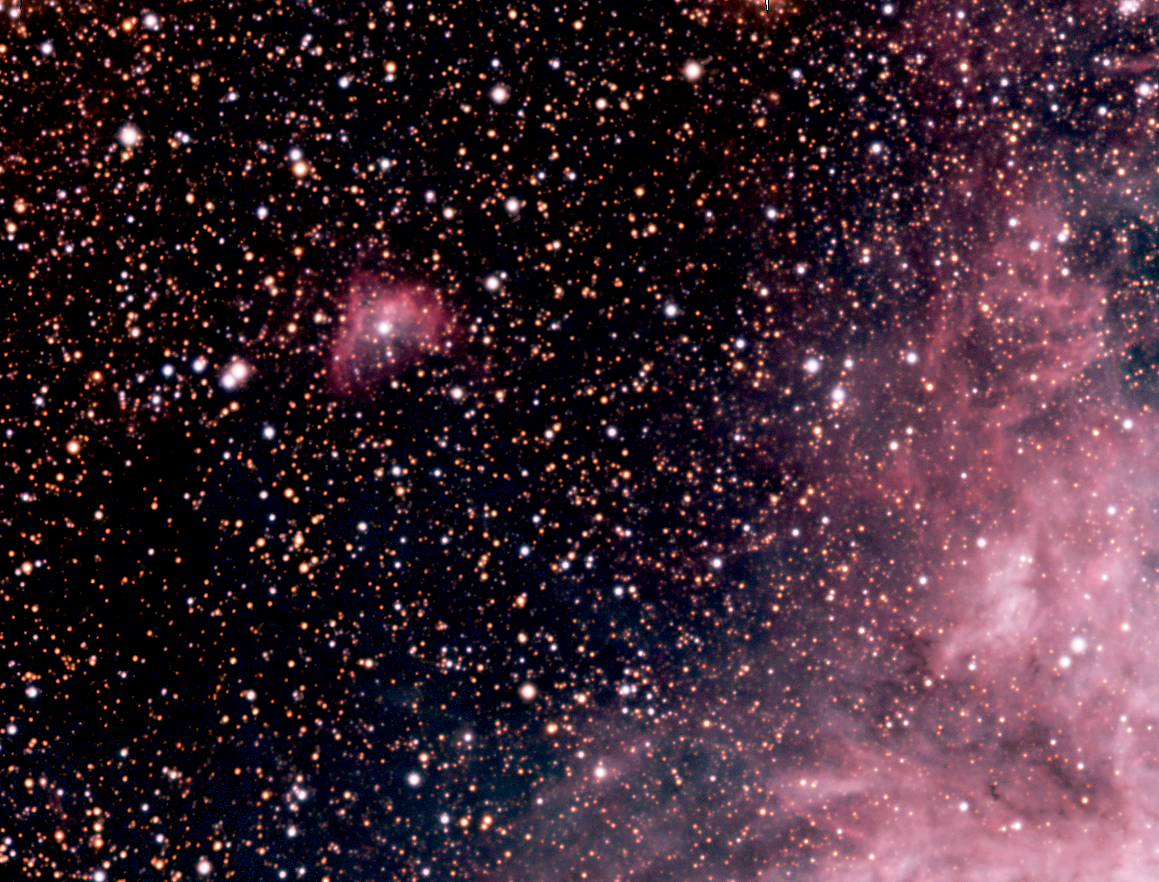

In Tarantula territory (c)

This image shows a part of the Tarantula Nebula region: in the upper left quadrant, a luminous lobe around a hot blue star and a neighbouring dark cloud. The Tarantula Nebula appears in the lower right quadrant of the image.

Credit: ESO